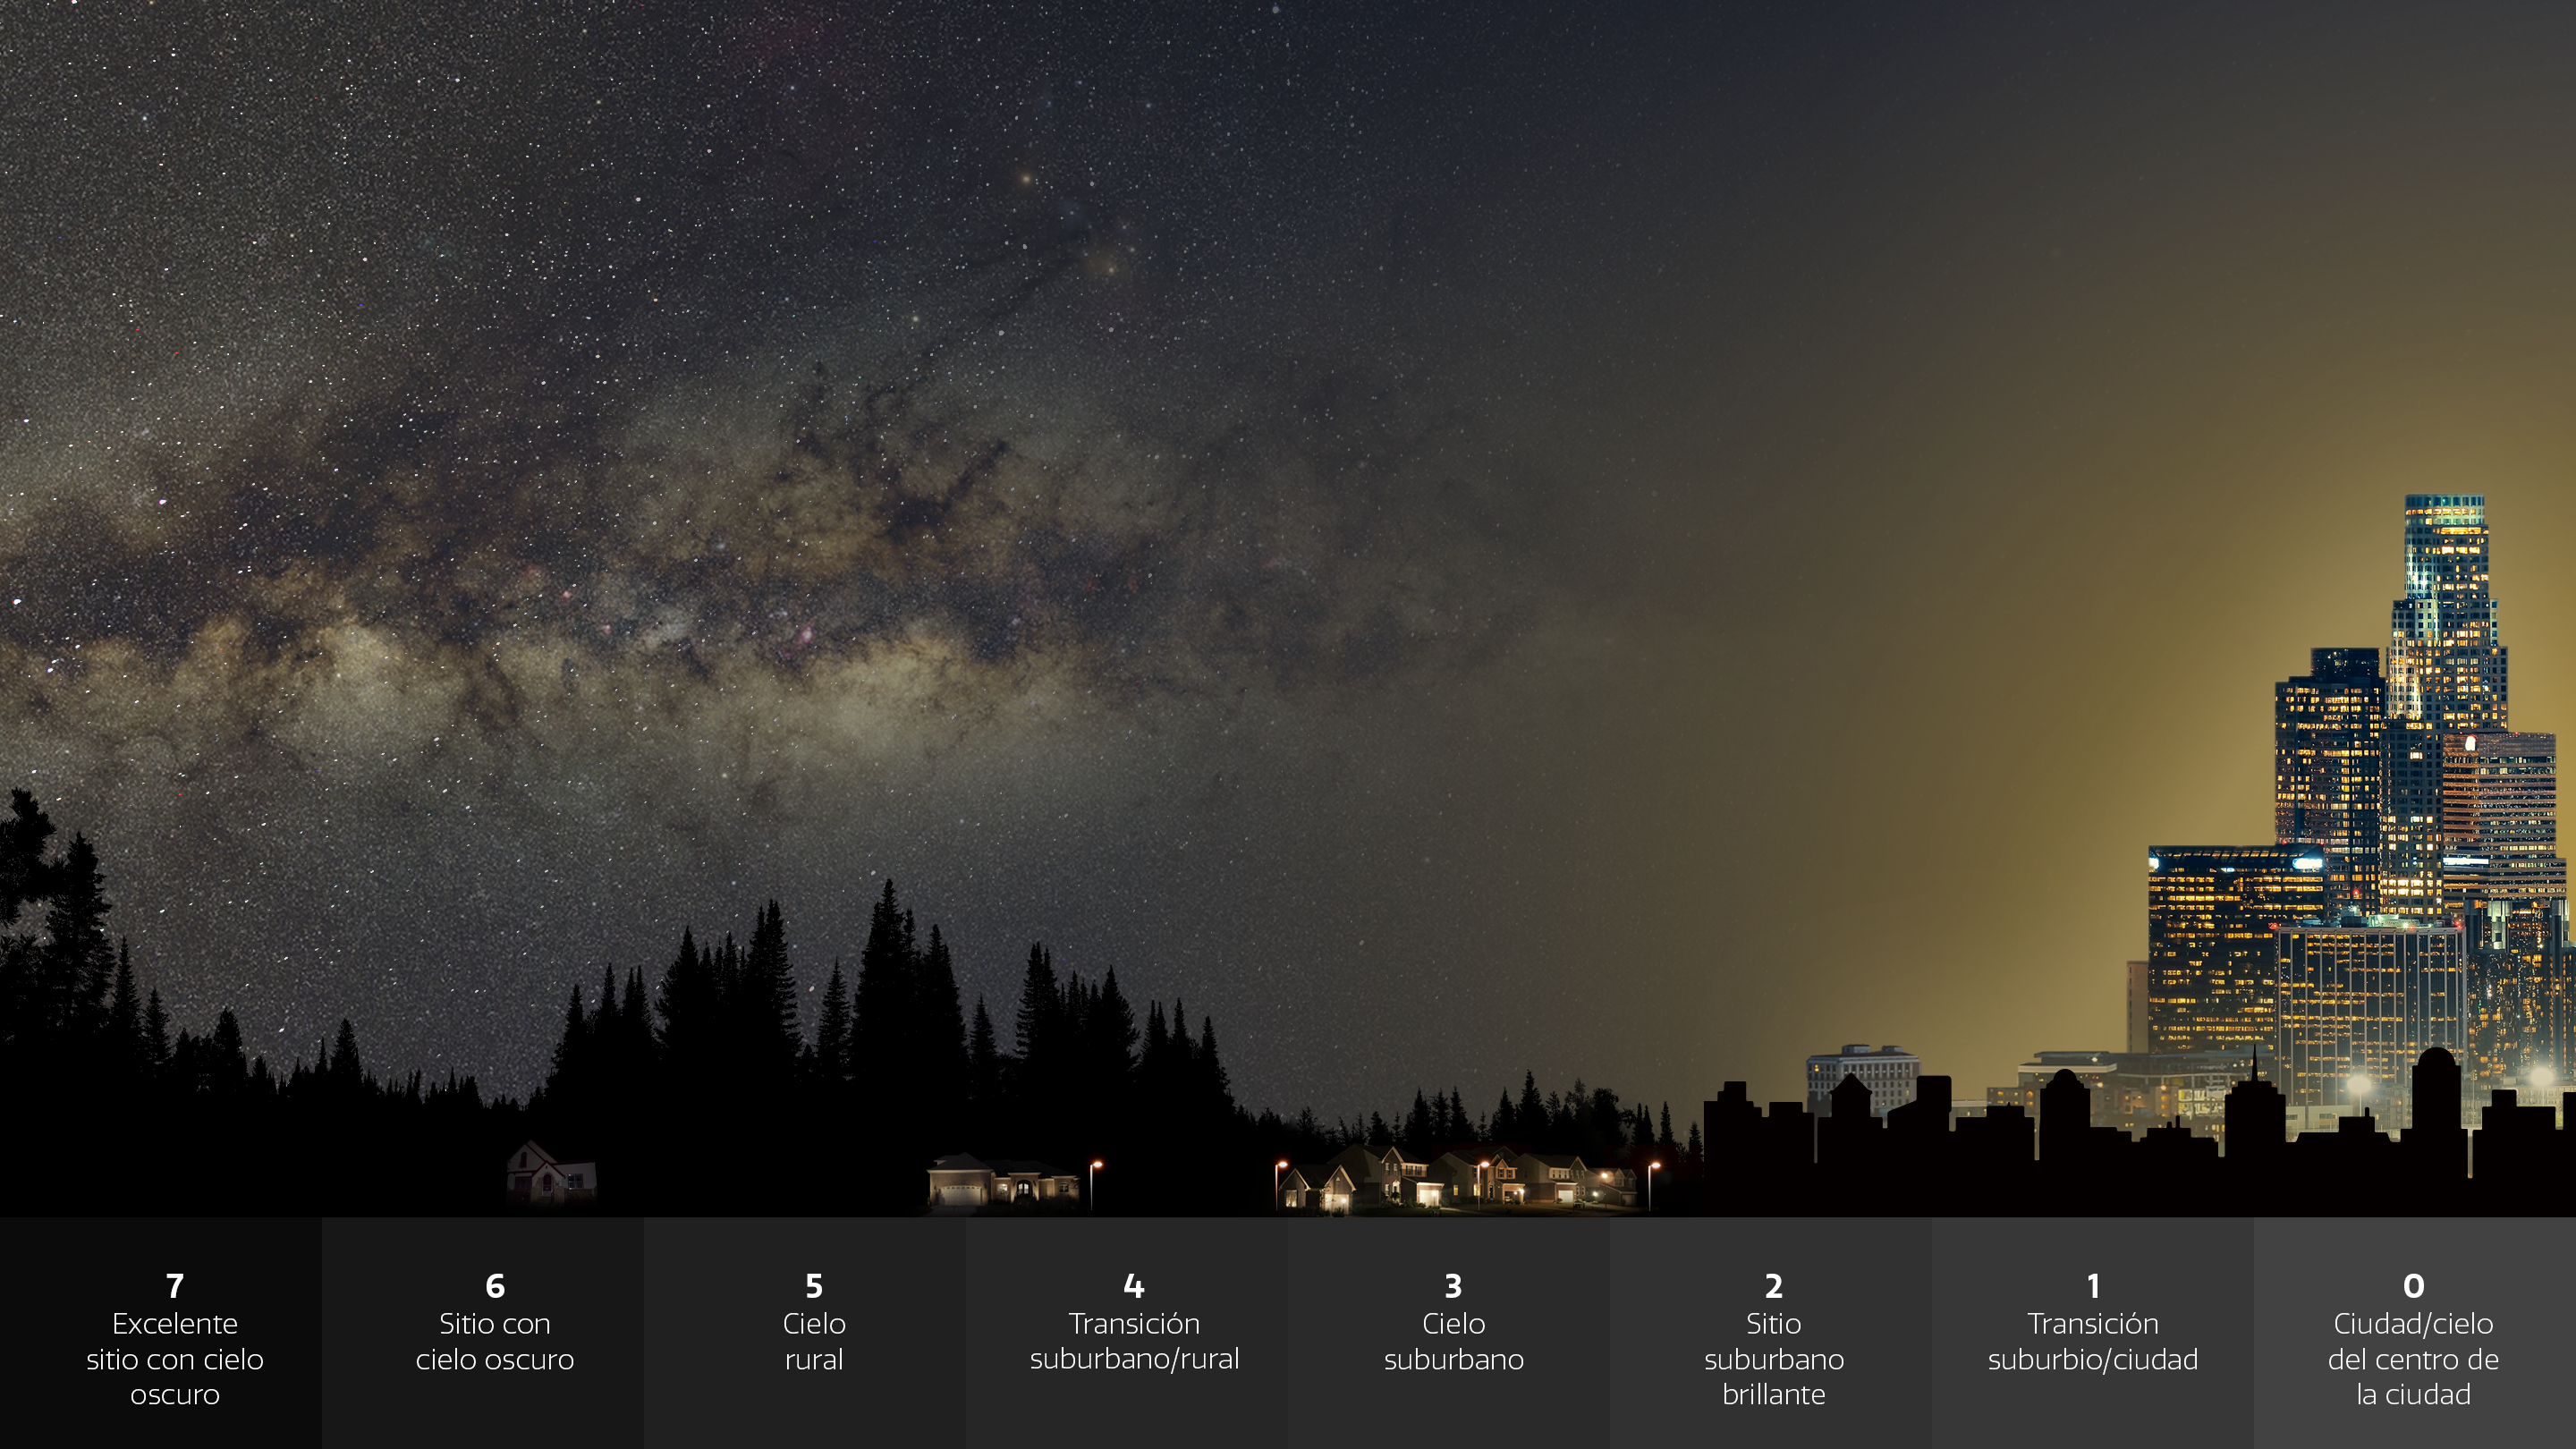

Infografía que ilustra el impacto de la contaminación lumínica en nuestra capacidad de ver las estrellas y otros objetos en el cielo nocturno.

Un análisis sorprendente de Globe at Night —un programa de ciencia ciudadana impulsado por NOIRLab de NSF— concluye que las estrellas están desapareciendo de la vista humana a un ritmo sorprendente. El estudio reveló que para los ojos humanos, la luz artificial ha ocultado el cielo nocturno más rápido de lo que indican las mediciones satelitales. Además, destaca las importantes contribuciones que los científicos ciudadanos pueden realizar en campos de investigación esenciales. Este gráfico ilustra cómo cuanto mayor es la cantidad de contaminación lumínica y, por lo tanto, el brillo del cielo, menos estrellas son visibles. La escala numérica es similar a la utilizada por los participantes de Globe at Night.

Credit: NOIRLab/NSF/AURA/P. Marenfeld